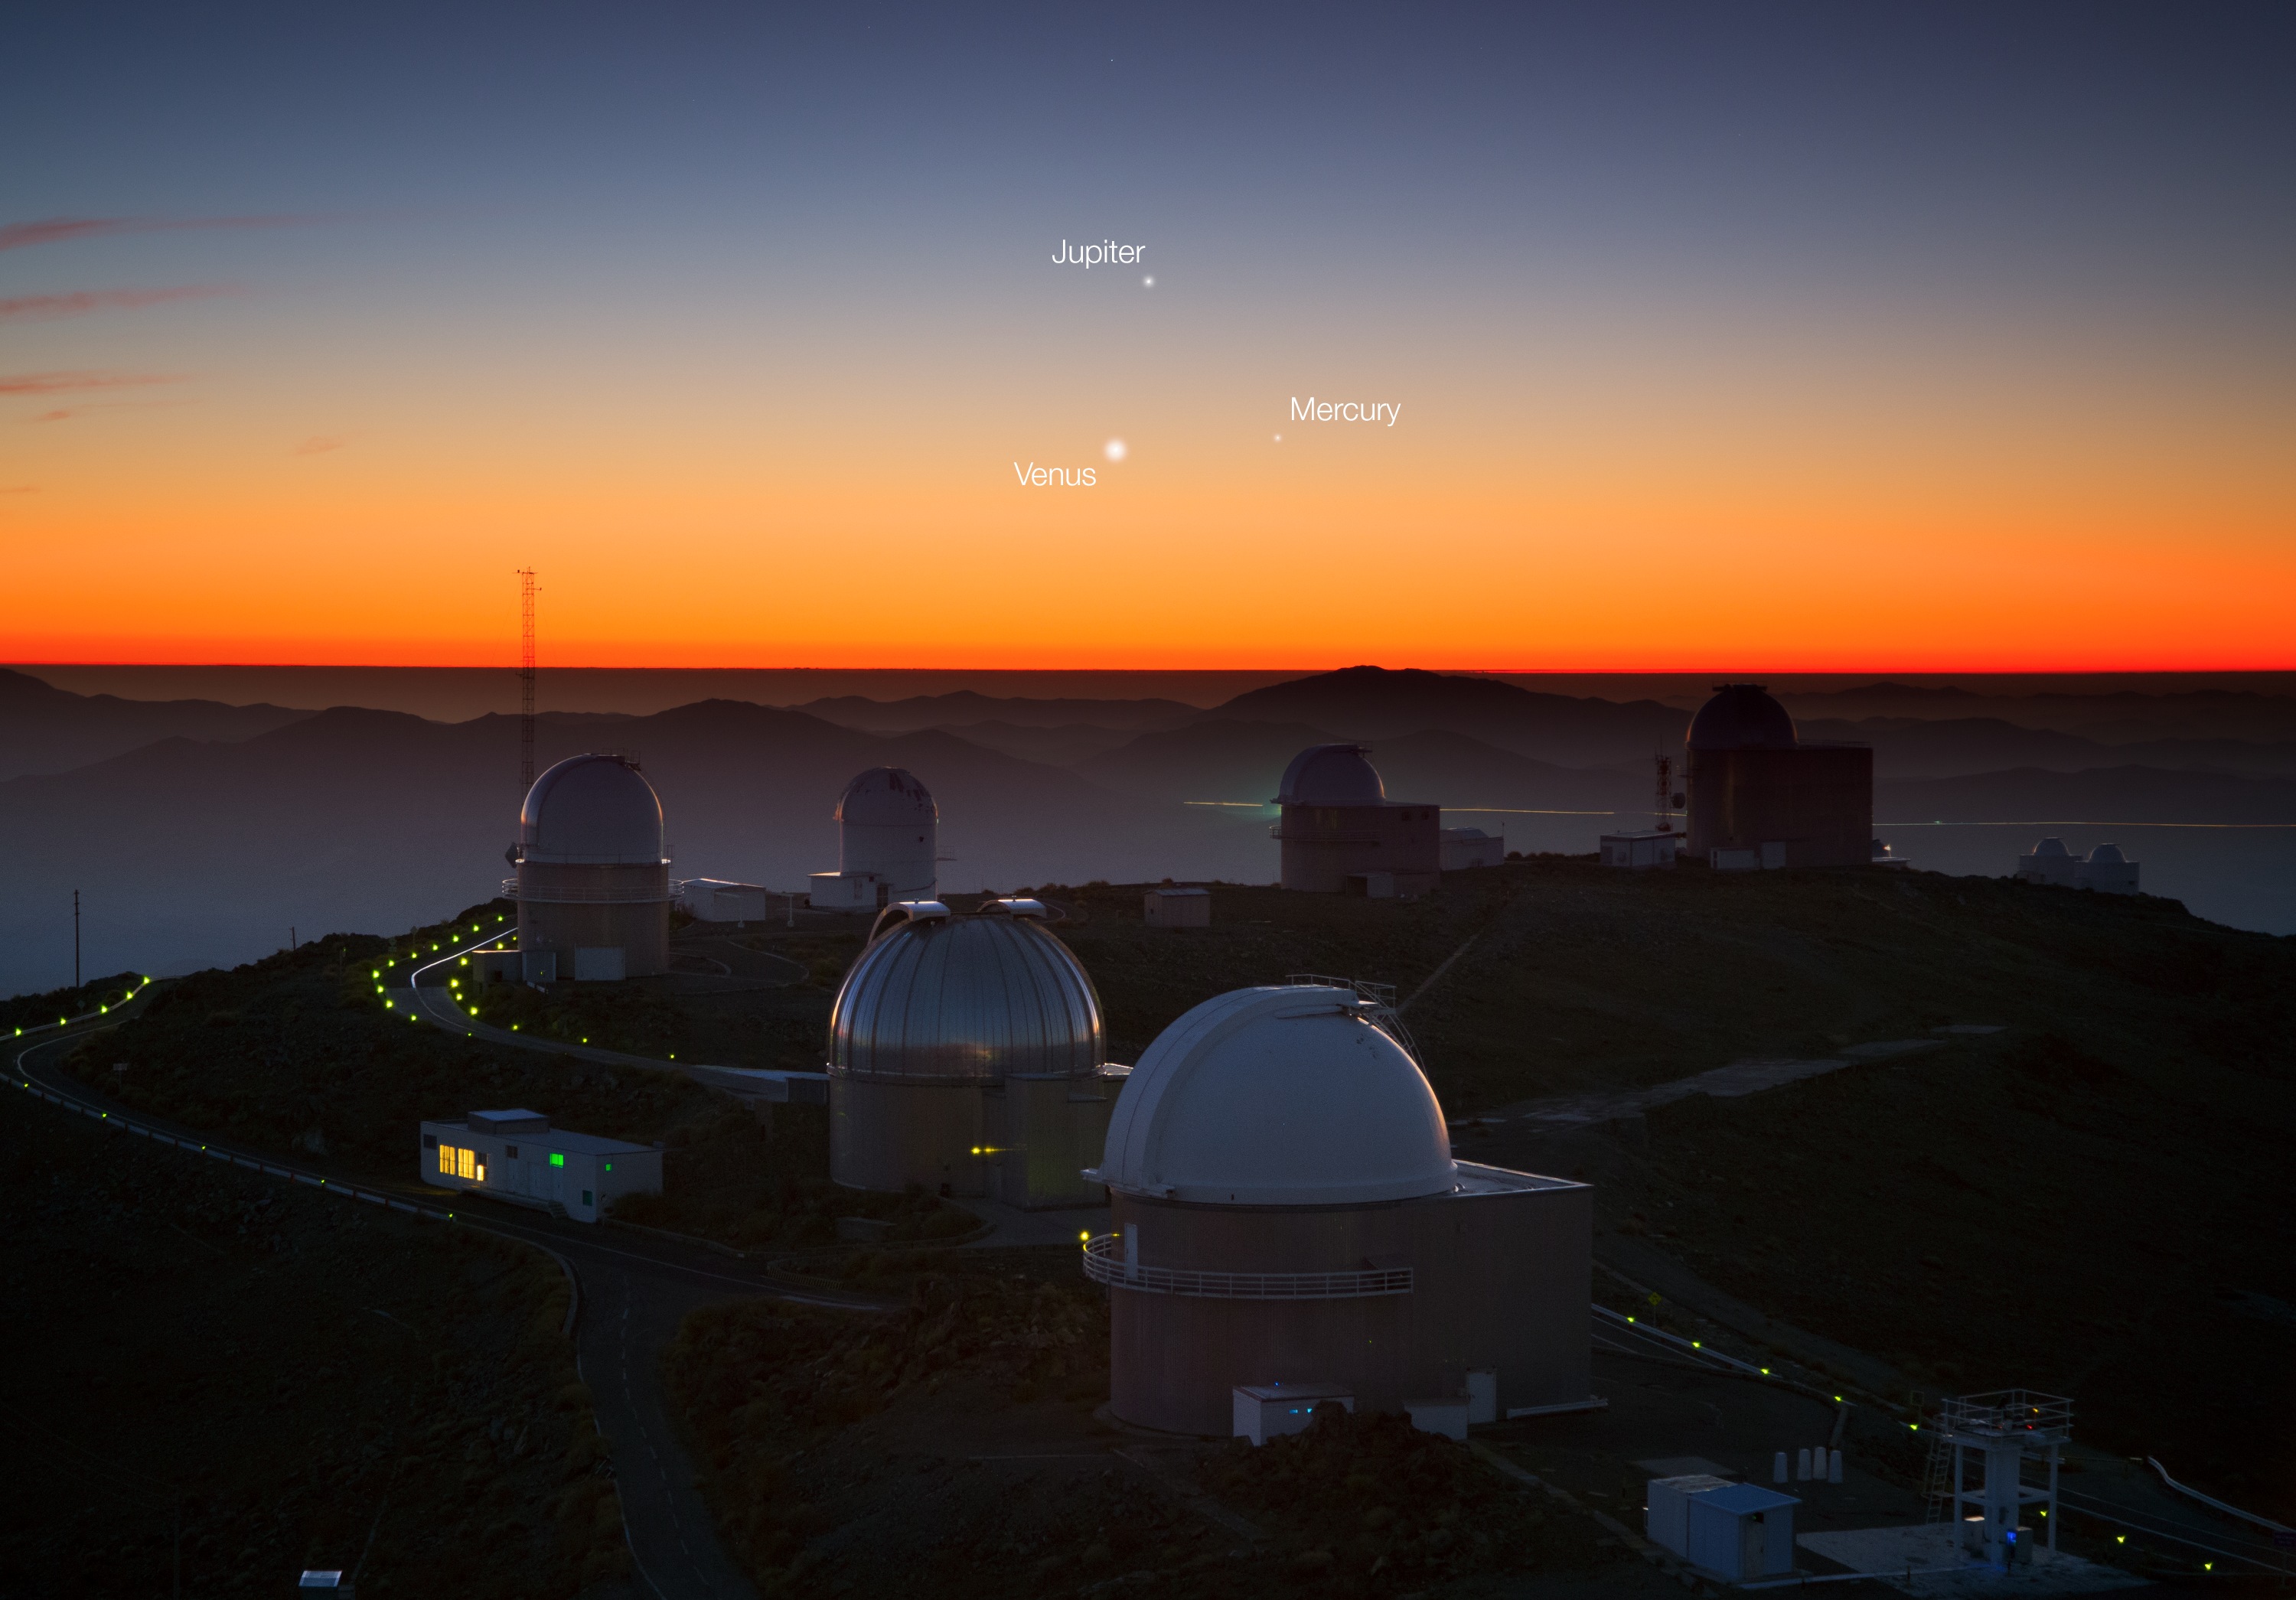

Three planets dance over La Silla (annotated)

This image was taken by ESO photo ambassador Yuri Beletsky, who had the chance to spot this spectacular view of a planetary syzygy, also a triple near-conjunction, from ESO’s La Silla Observatory in northern Chile on Sunday 26 May. Above the round domes of the telescopes, three of the planets in our Solar System — Jupiter (top), Venus (lower left), and Mercury (lower right) — are revealed, engaged in their cosmic dance.

Credit: Y. Beletsky (LCO)/ESO